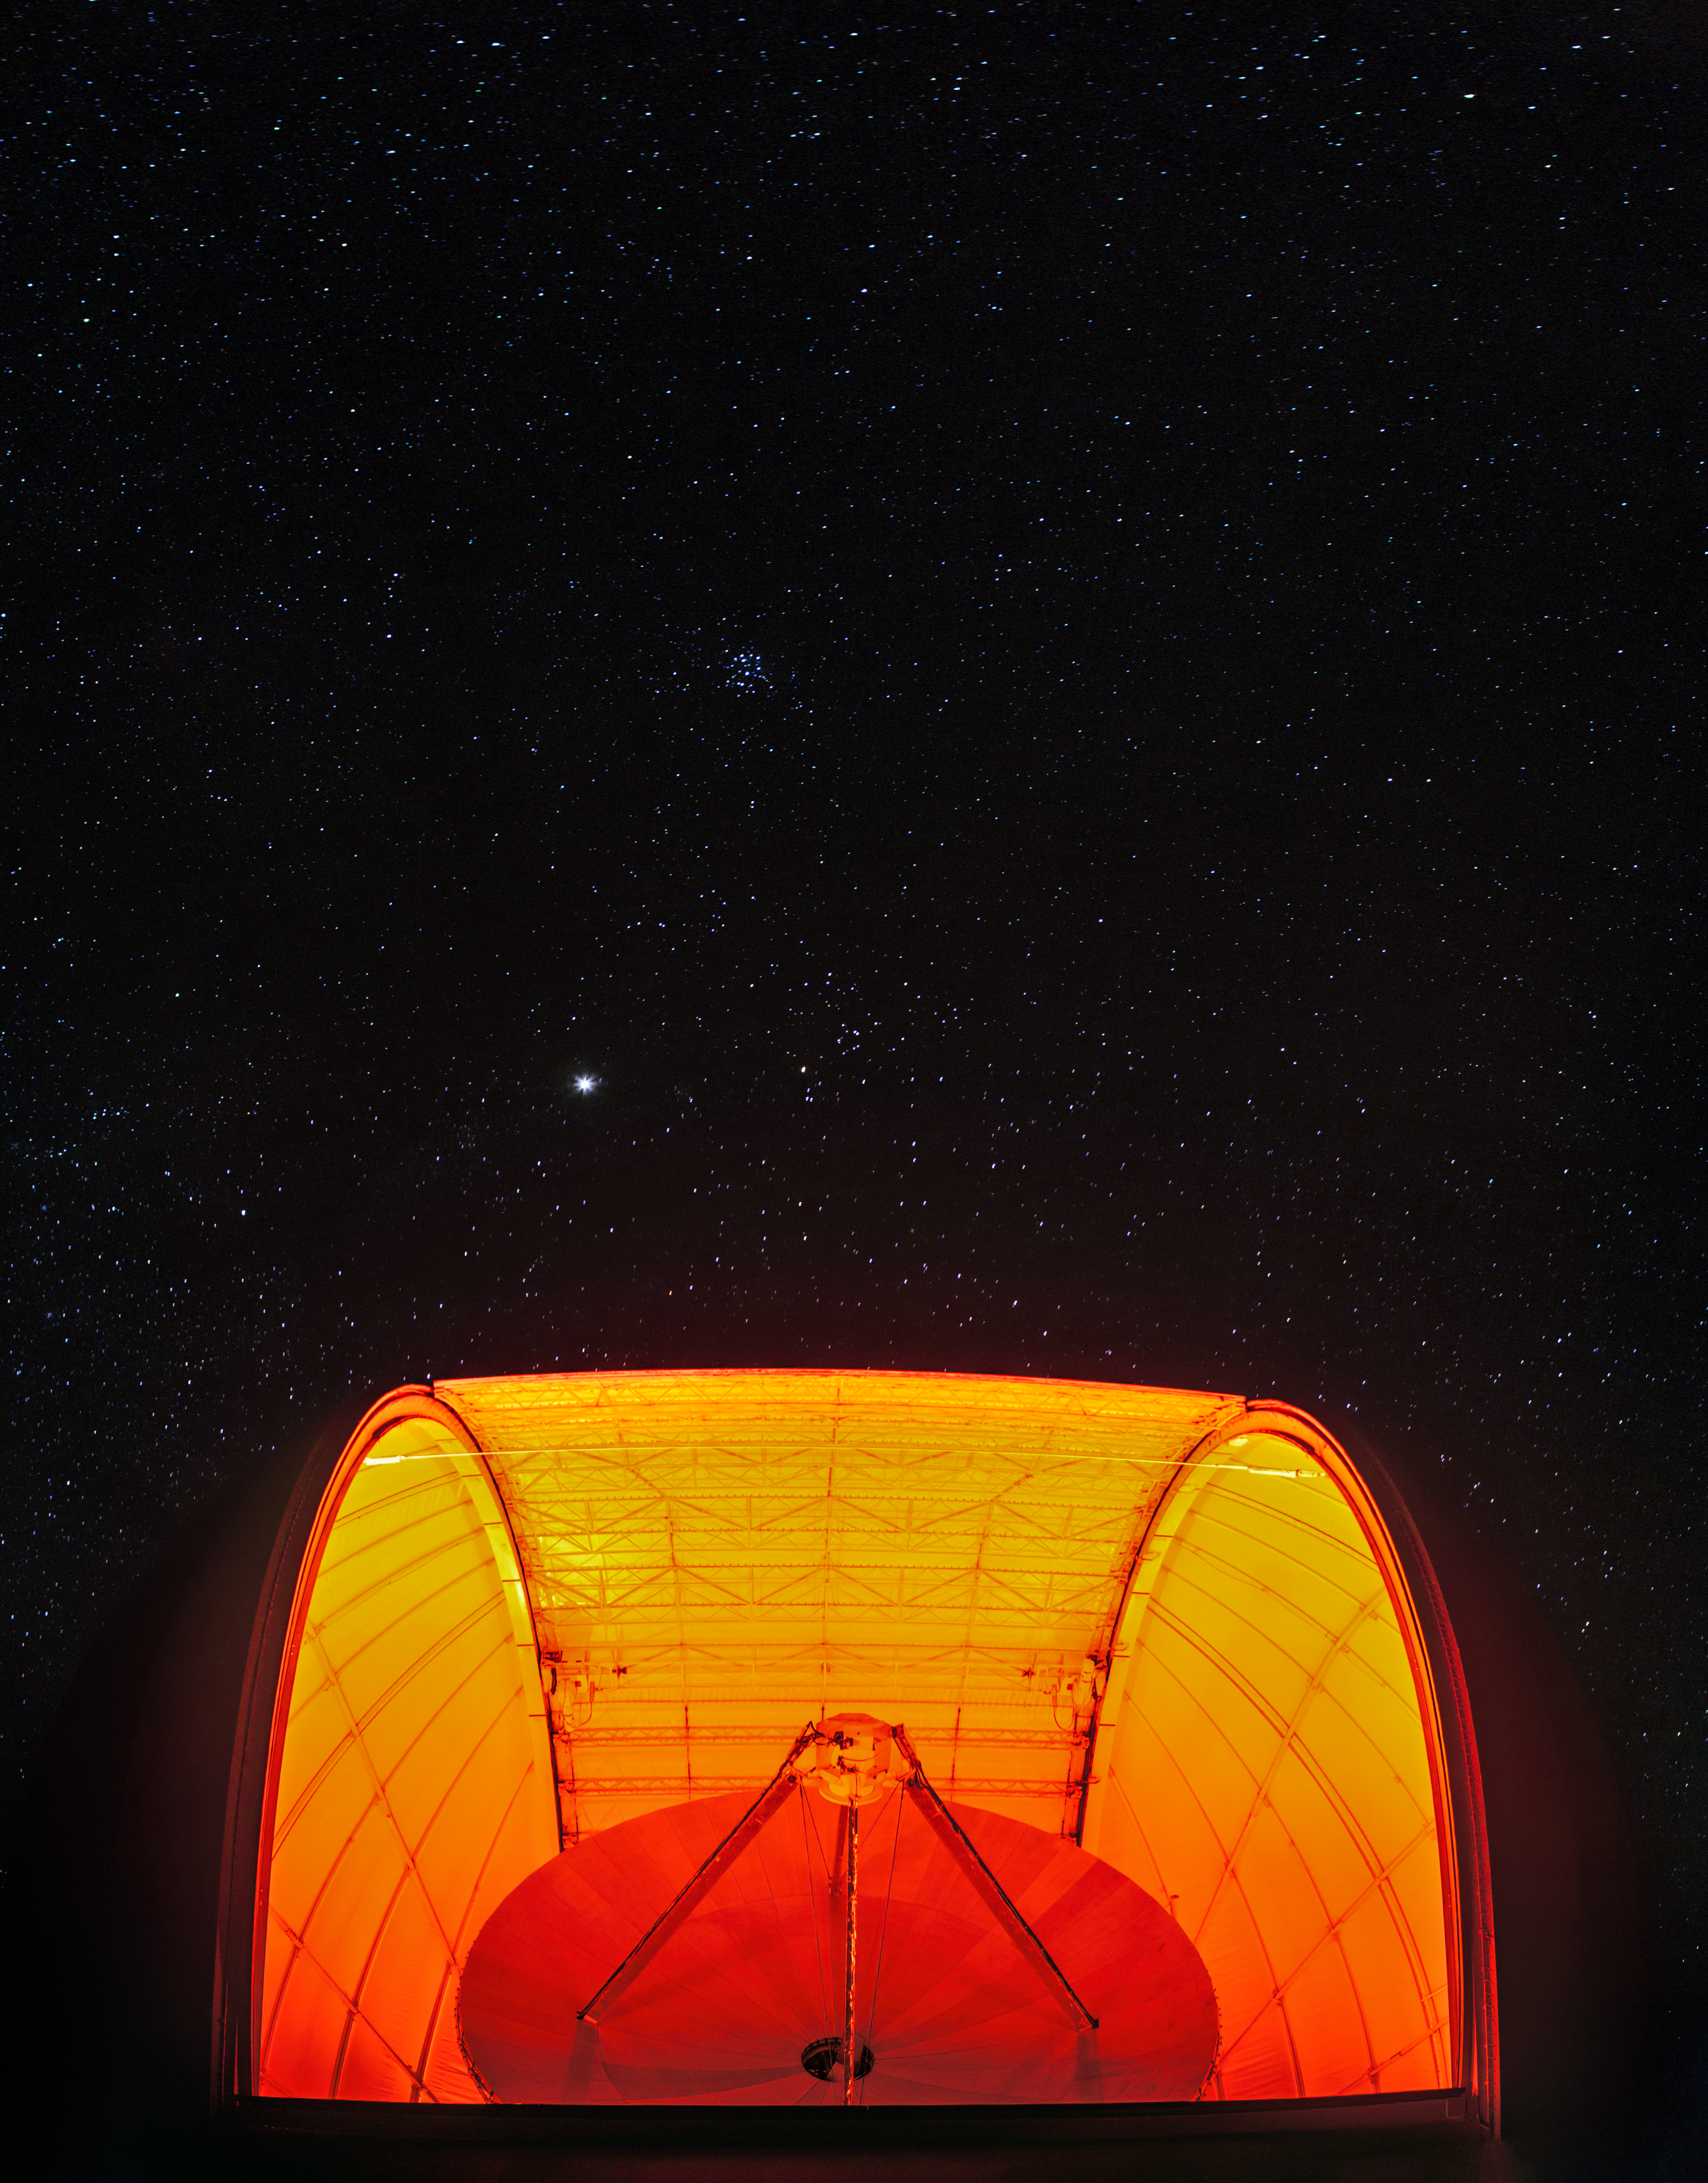

Red Dish at Night

An eerily lit radio telescope observes a starry sky in this image from Kitt Peak National Observatory (KPNO), a Program of NSF NOIRLab. Telescopes that probe the Universe at radio wavelengths, such as the one shown here, are blind to visible light. This means that they can be illuminated during operation — making them spectacular subjects for astrophotography!

The telescope in this image is the UA ARO 12-meter Telescope, a prototype dish for the huge ALMA array in Chile’s Atacama Desert. KPNO hosts a diverse collection of telescopes, with more than 20 optical telescopes and two radio telescopes from a variety of universities and research organizations.

Credit: KPNO/NOIRLab/NSF/AURA/B. Tafreshi